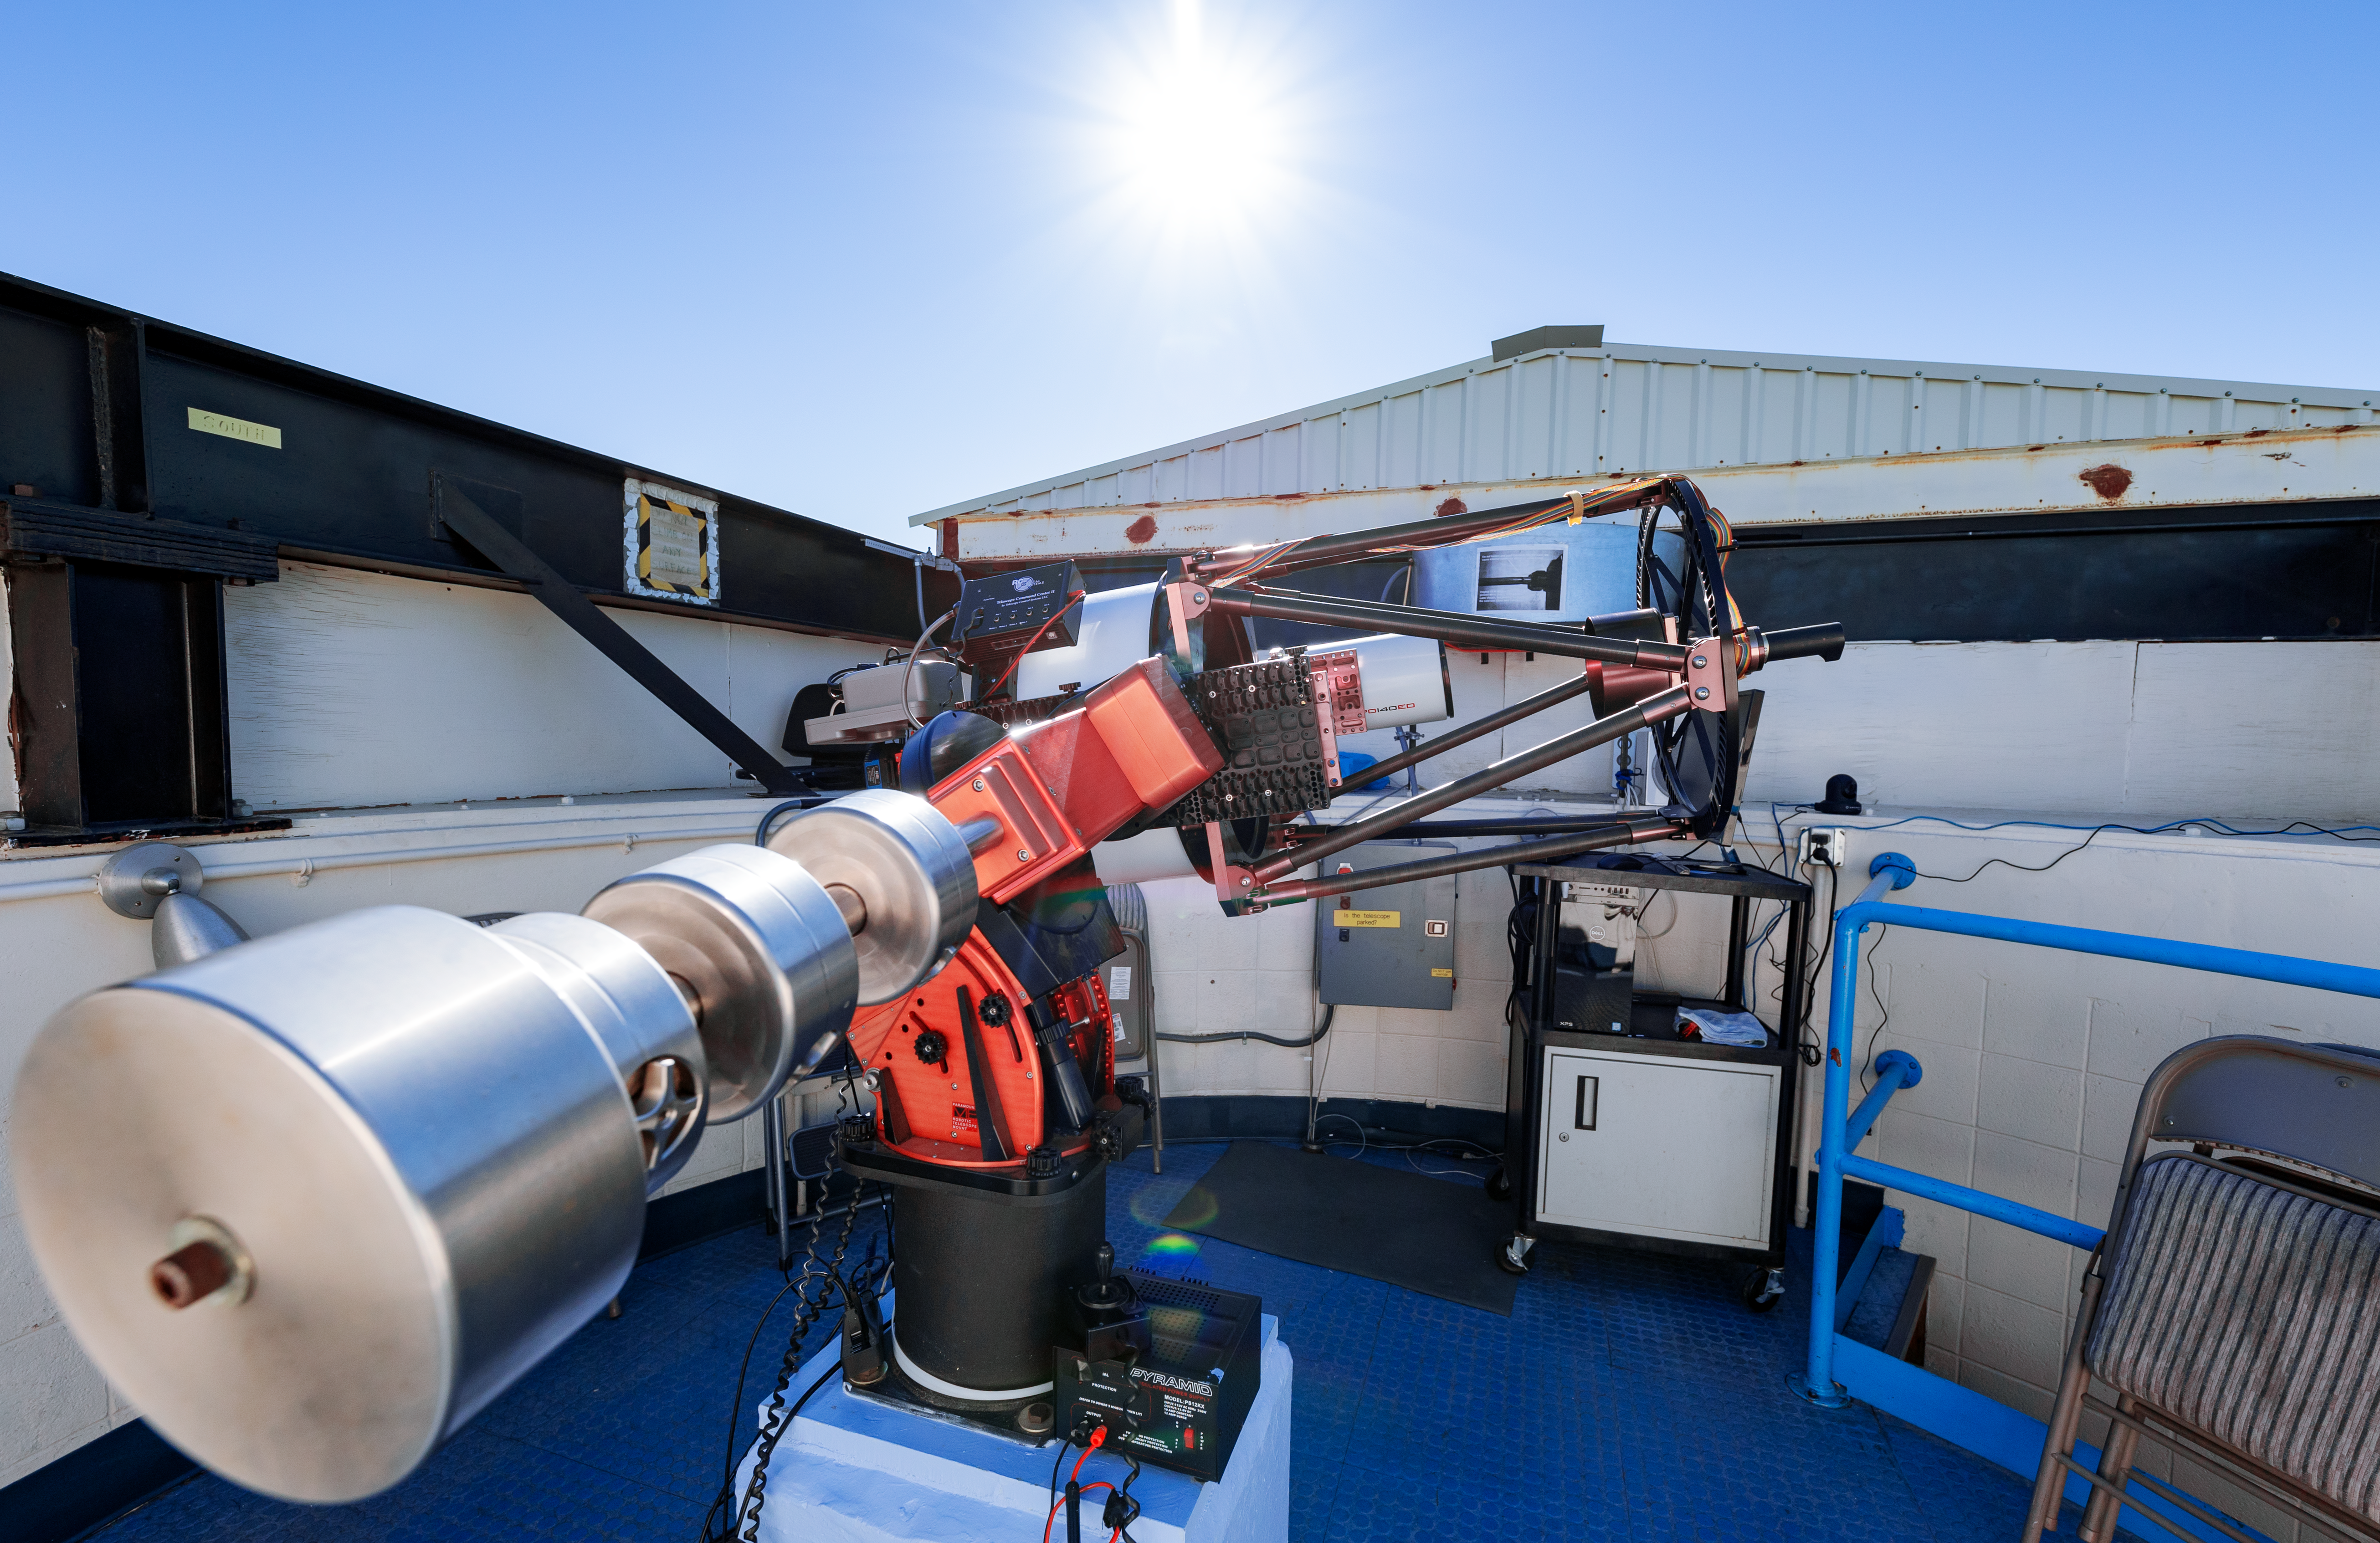

Visitor Center Roll Off Roof Observatory

The RCOS 16-inch Telescope when it was housed in the Visitor Center Roll Off Roof Observatory on Kitt Peak National Observatory in Arizona.

Credit: KPNO/NOIRLab/NSF/AURA/T. Slovinský